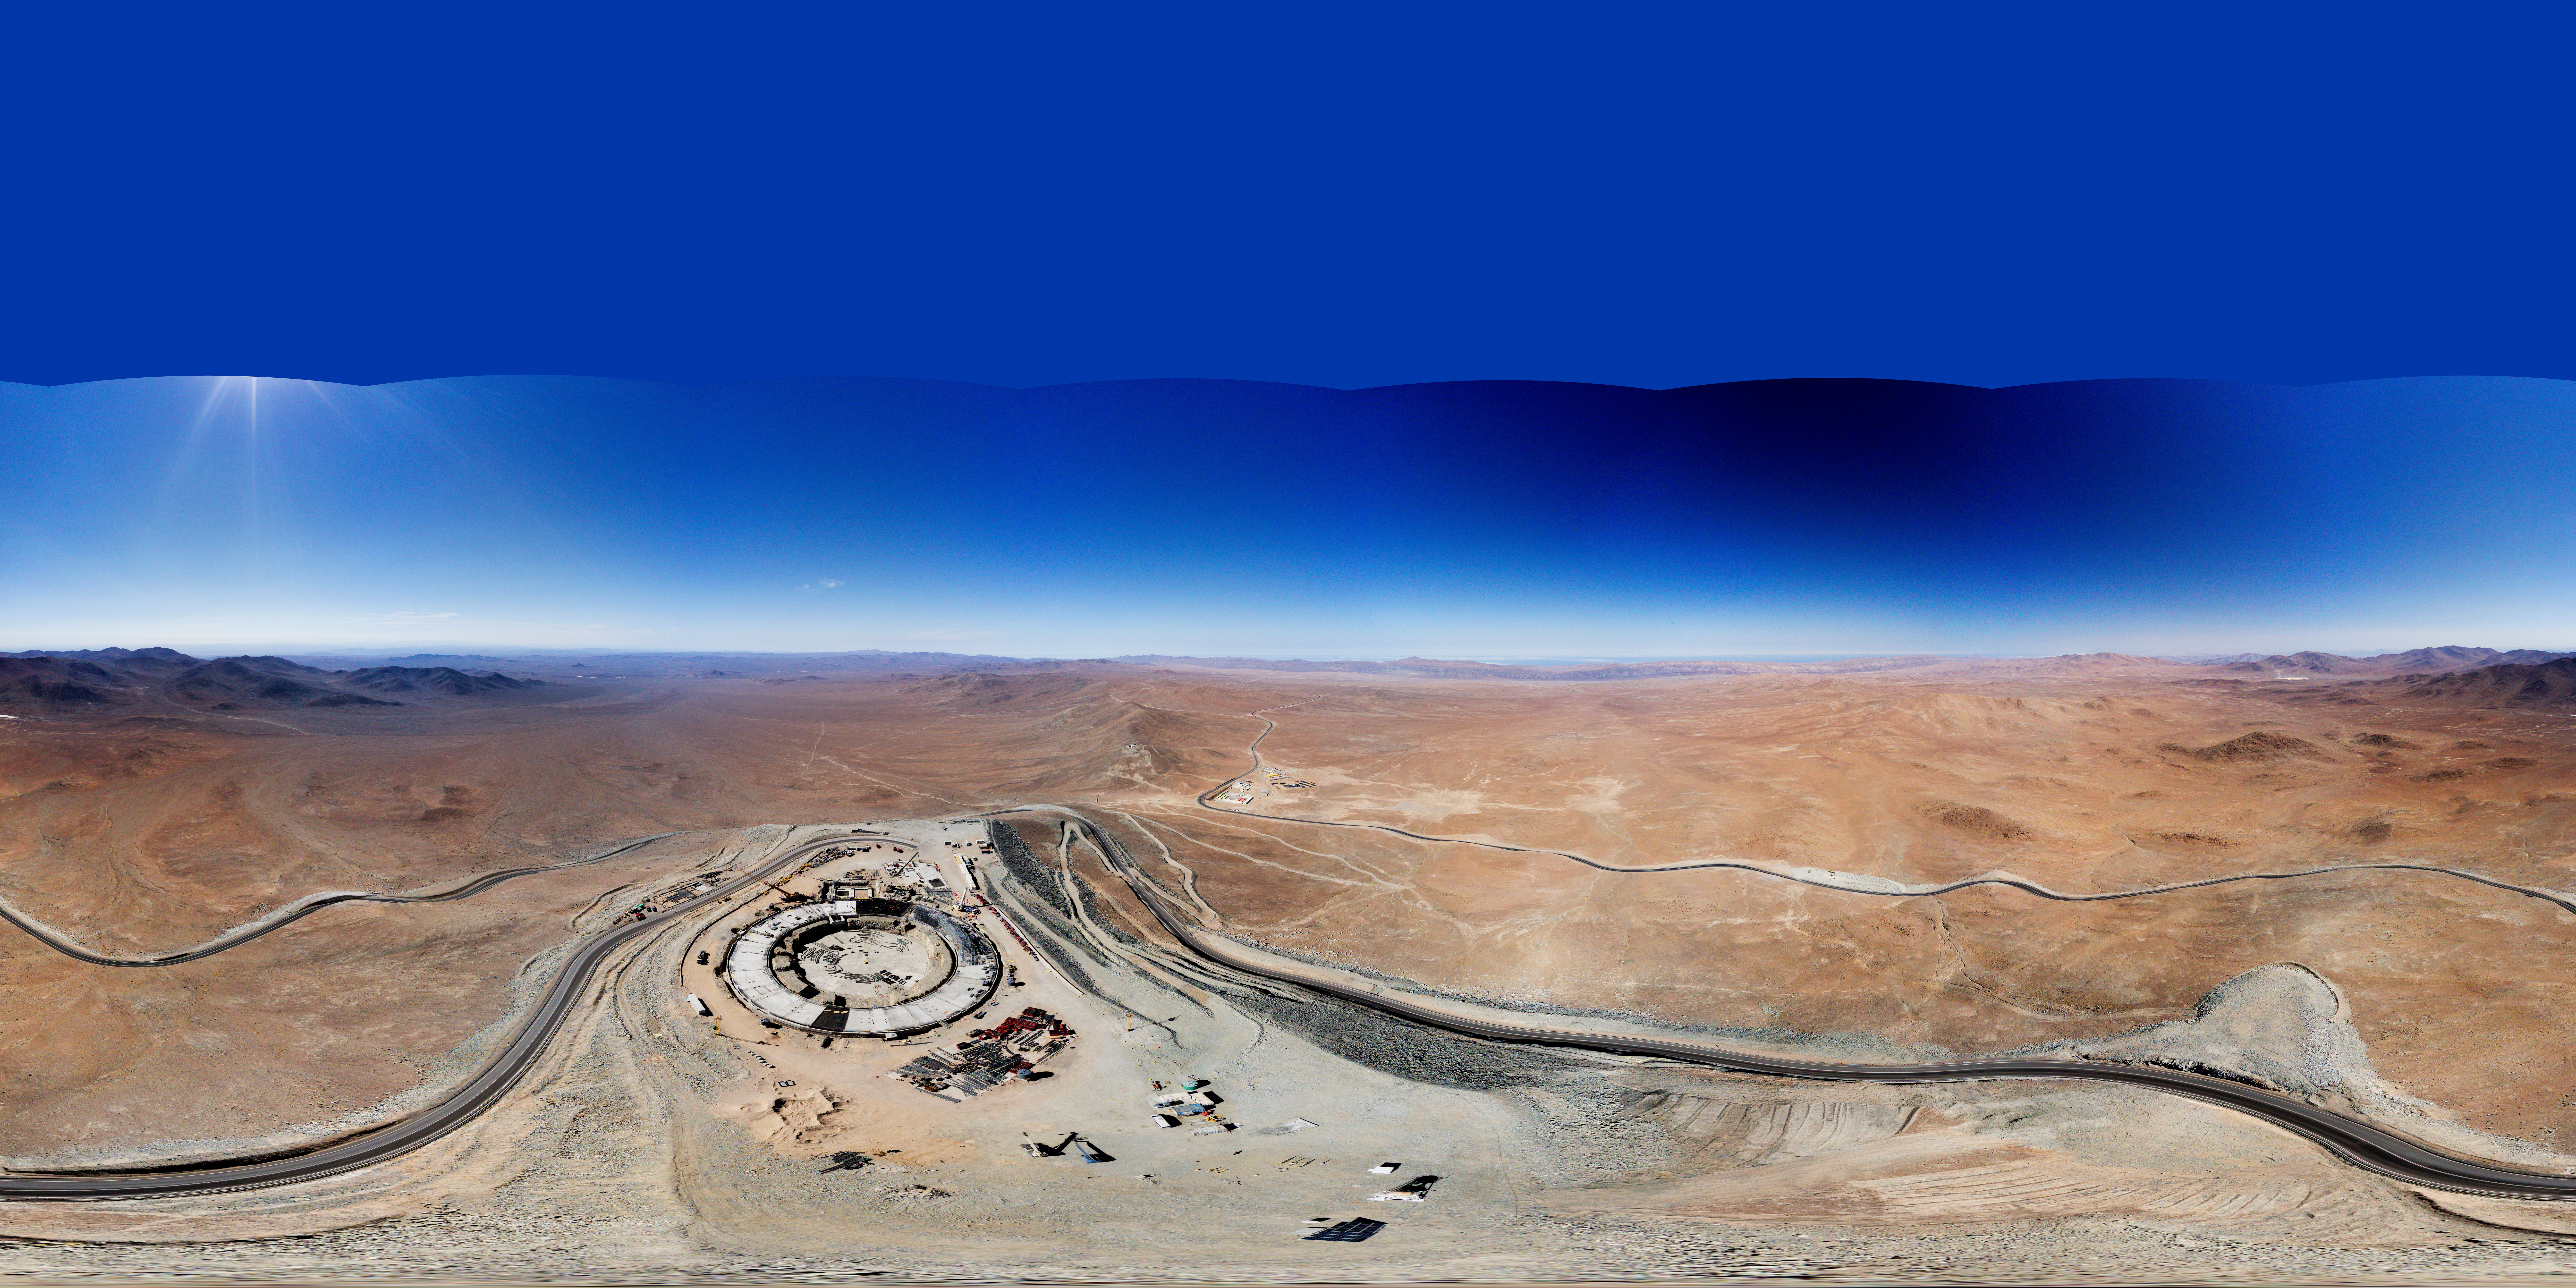

Interactive panorama of the Extremely Large Telescope construction site

Is that Tatooine with the Millenium Falcon I see? No, in fact this Picture of the Week shows the foundations of the world’s biggest eye on the sky: ESO’s Extremely Large Telescope (ELT)! Currently under construction at the top of Cerro Armazones in the Chilean Atacama Desert, the ELT will begin scientific operations in 2027, and is set to become one of the world's leading astronomical facilities.

This panorama shows the first hints of the ELT’s large spherical dome, which will house a huge 39 m primary mirror, M1. The mirror is composed of 798 hexagonal segments and will be controlled in real time by a system of high precision sensors to keep them perfectly aligned, a technique called active optics. Another mirror, M4, will deform up to 1000 times per second to correct the effects of atmospheric turbulence. This technology, called adaptive optics, will allow the ELT to take incredibly detailed images of celestial bodies.

The picture also highlights the isolation of the ELT site from the light pollution caused by nearby cities. The Cerro Armazones plateau lies at an altitude of 3000 m, and experiences over 320 cloudless nights a year, making this an ideal spot for observing the cosmos. Curious to see how the construction is progressing? Then check out our webcams!

Other versions of this image:

“Little planet” projection
Equirectangular projection

Credit: G. Hüdepohl (atacamaphoto.com)/ESO